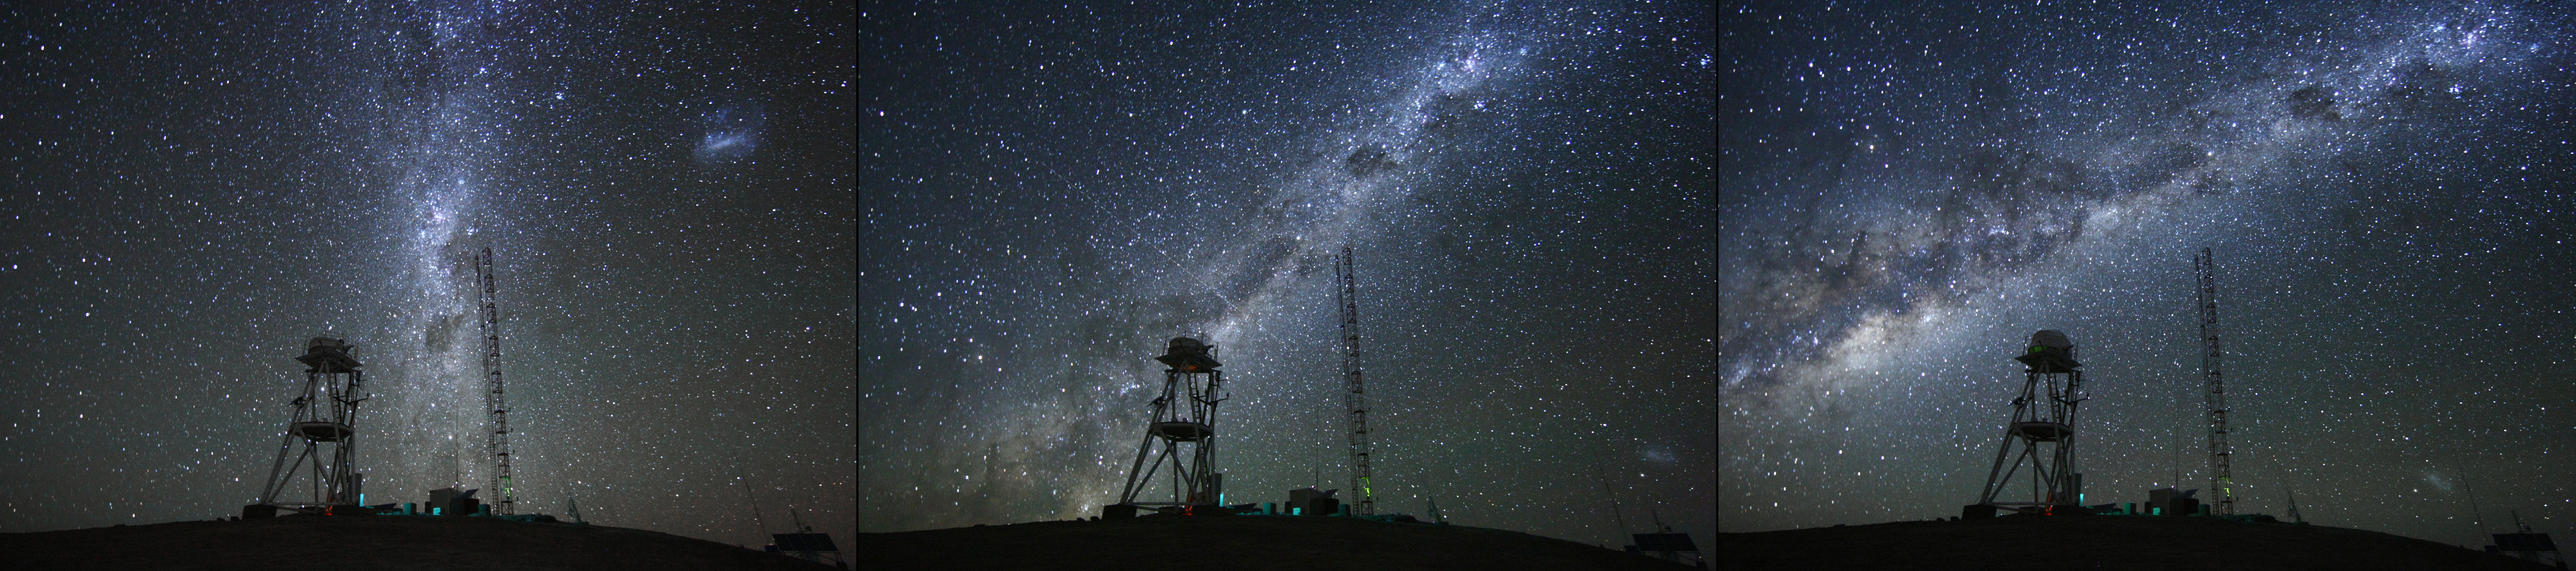

Cerro Armazones at night

Images at night at the ESO Astronomical Site Monitor on Cerro Armazones in the Chilean desert, near ESO's Paranal Observatory, site of the Very Large Telescope (VLT) Cerro Armazones is a candidate site for the Extremely Large Telescope (ELT), one of half a dozen potential sites, which, with its 40-metre-class diameter mirror, will be the world’s biggest eye on the sky. On the ELT Site Selection Advisory Committee's final short list for the recommended site, Armazones is also the committee’s preferred site, because it has the best balance of sky quality across all aspects and can be operated in an integrated fashion with the existing Paranal Observatory.

Credit: ESO/H. Carrasco